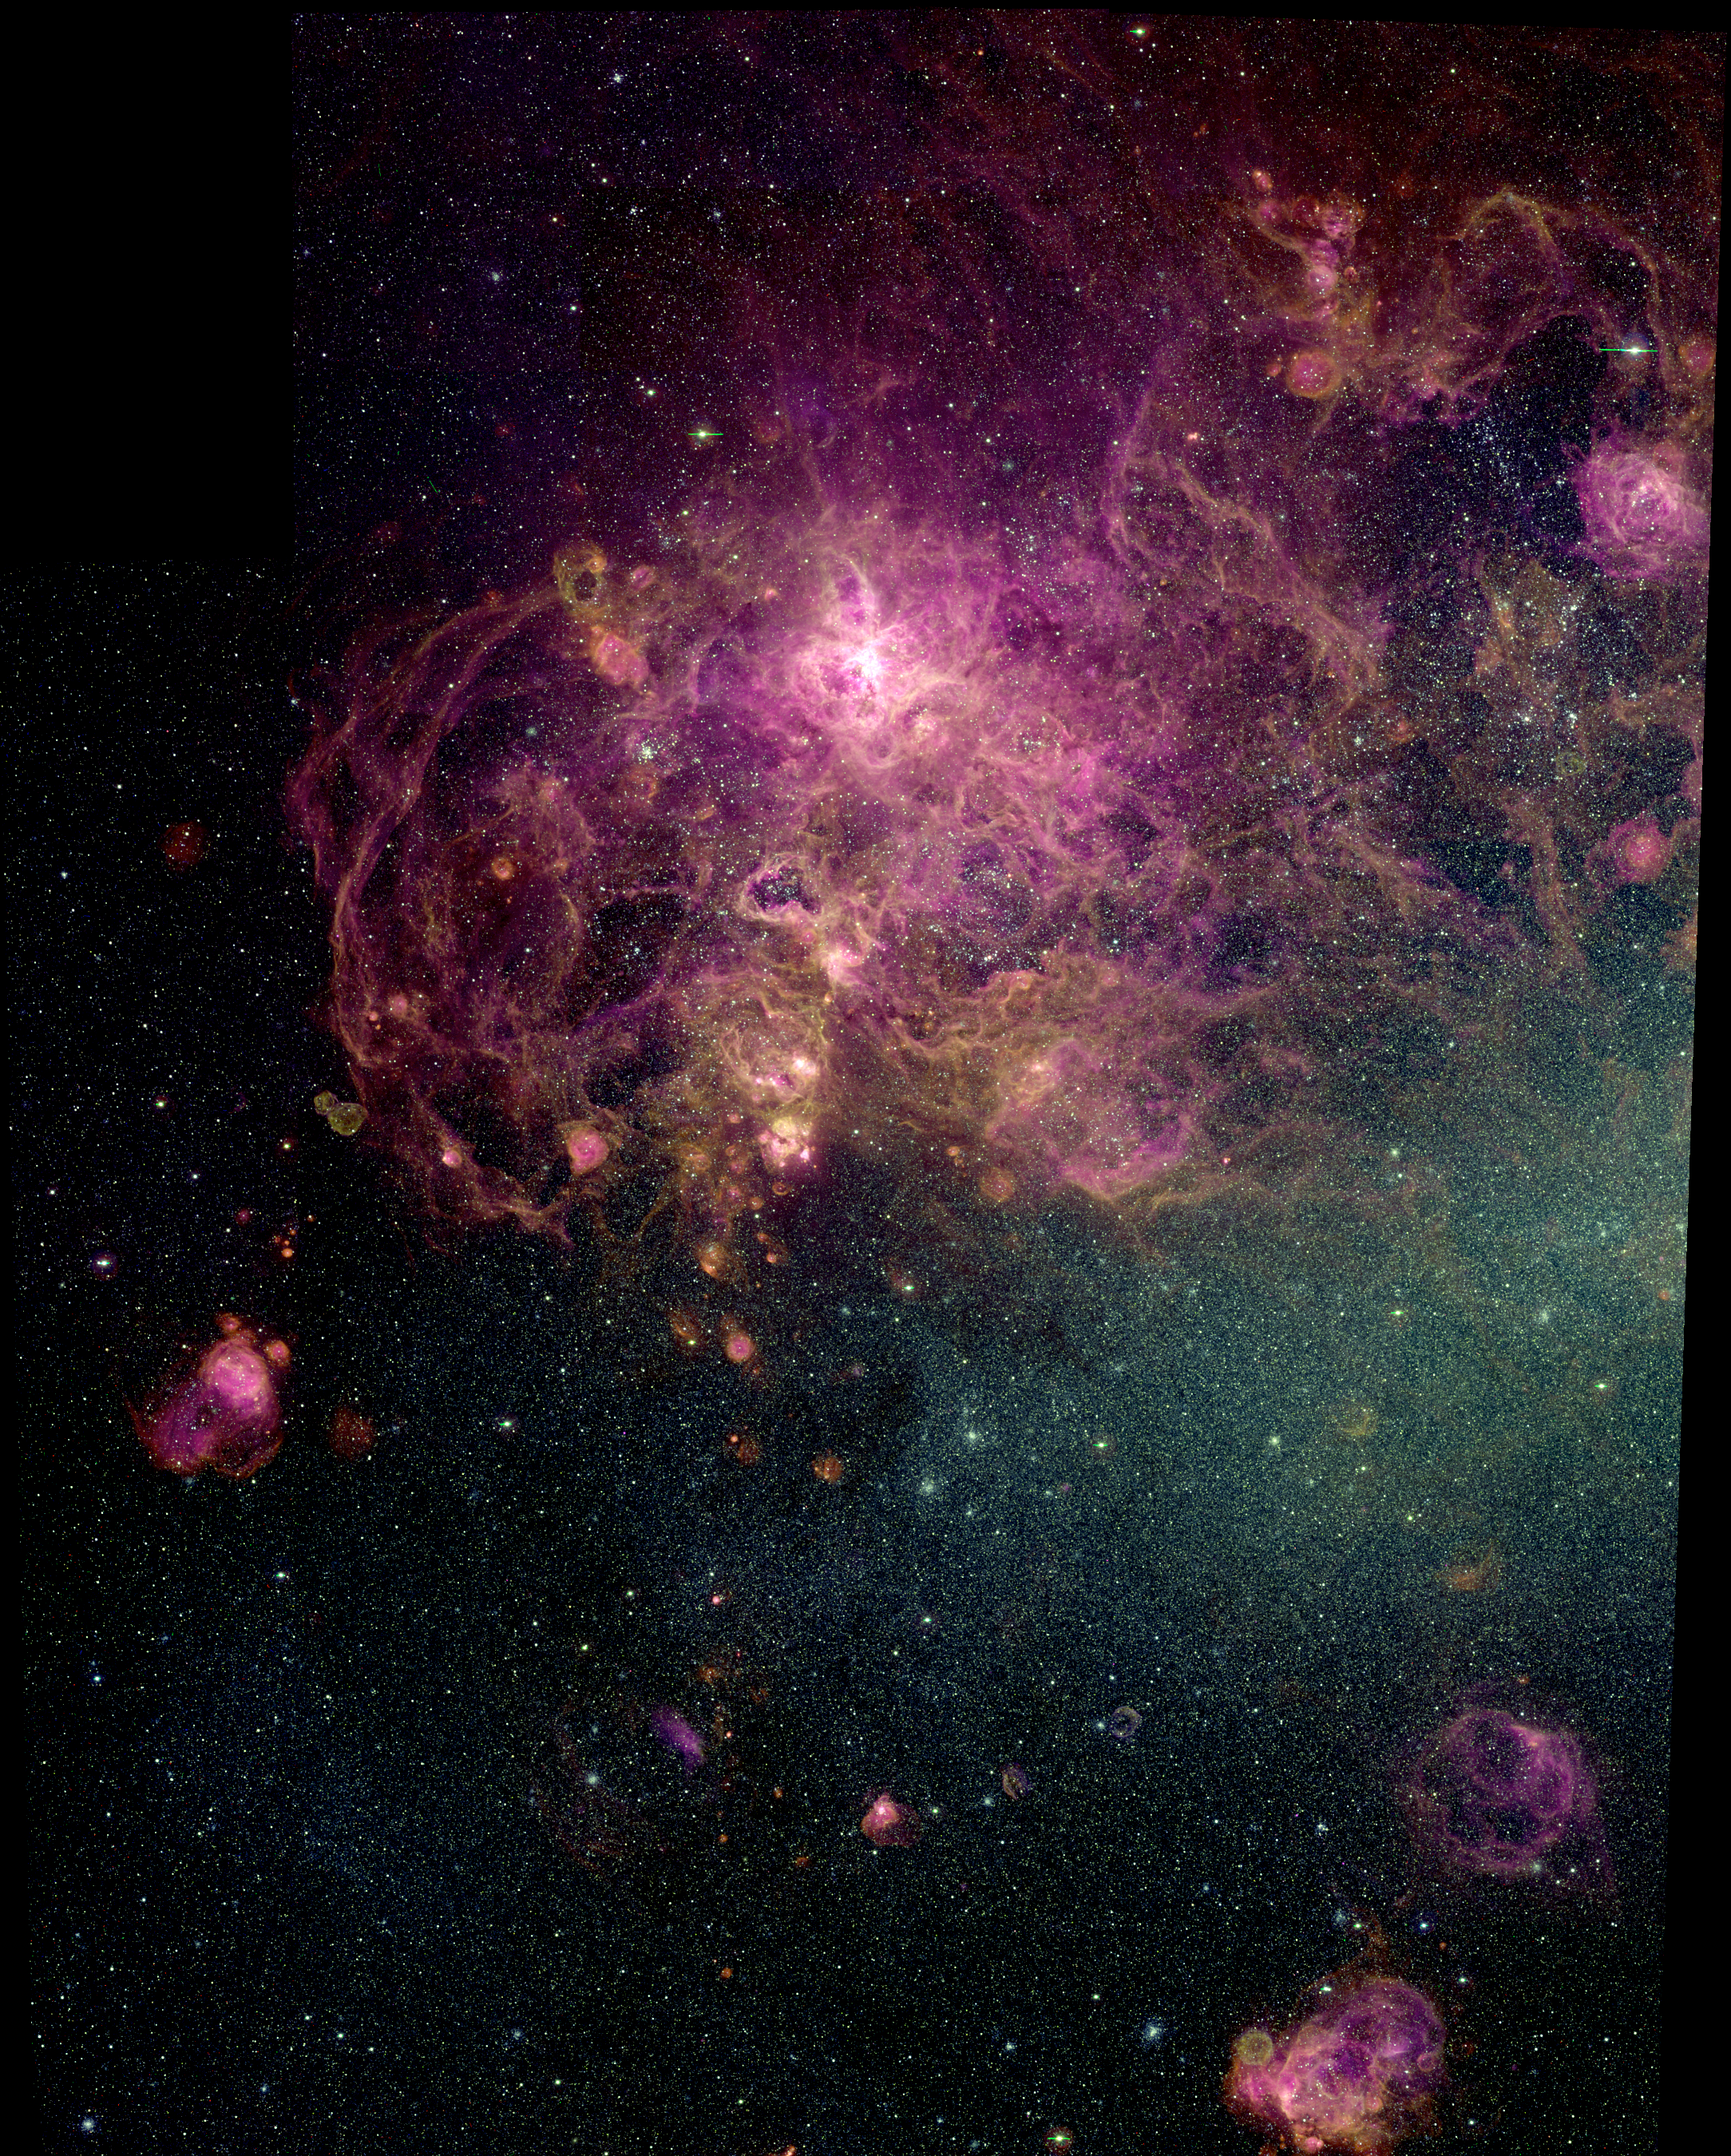

30 Doradus, the Tarantula Nebula, in the Large Magellanic Cloud (LMC)

This image of 30 Doradus, the Tarantula Nebula, in the Large Magellanic Cloud (LMC) was taken with the Curtis Schmidt telescope at Cerro Tololo Inter-American Observatory (CTIO) in Chile, as part of the Magellanic Cloud Emission Line Survey (MCELS) project.

The Tarantula Nebula is a giant star-forming region, where energy from hot, young stars in the region creates dramatic voids and filaments in the surrounding gas. Located 160,000 light-years distant in the southern constellation Dorado, the LMC is considered the closest large galaxy to Earth.

Because of the proximity and low foreground absorption of the LMC, it is an ideal laboratory both for studies of individual HII regions, supernova remnants, and superbubbles, and for investigations of global properties using samples of these objects.

MCELS is designed to provide uniform datasets in optical emission lines that are necessary to conduct this research. The MCELS observations toward the 30 Doradus region have been used to investigate the physical properties of the HII region, examine the physical conditions of supernova remnants in the field, and study the large-scale structure of the ionized gas.

This color image was produced using three separate exposures taken in hydrogen (red), sulfur (green), and oxygen (blue) filters.

Credit: S. Points, C. Smith, R. Leiton, C. Aguilera and NOIRLab/NSF/AURA